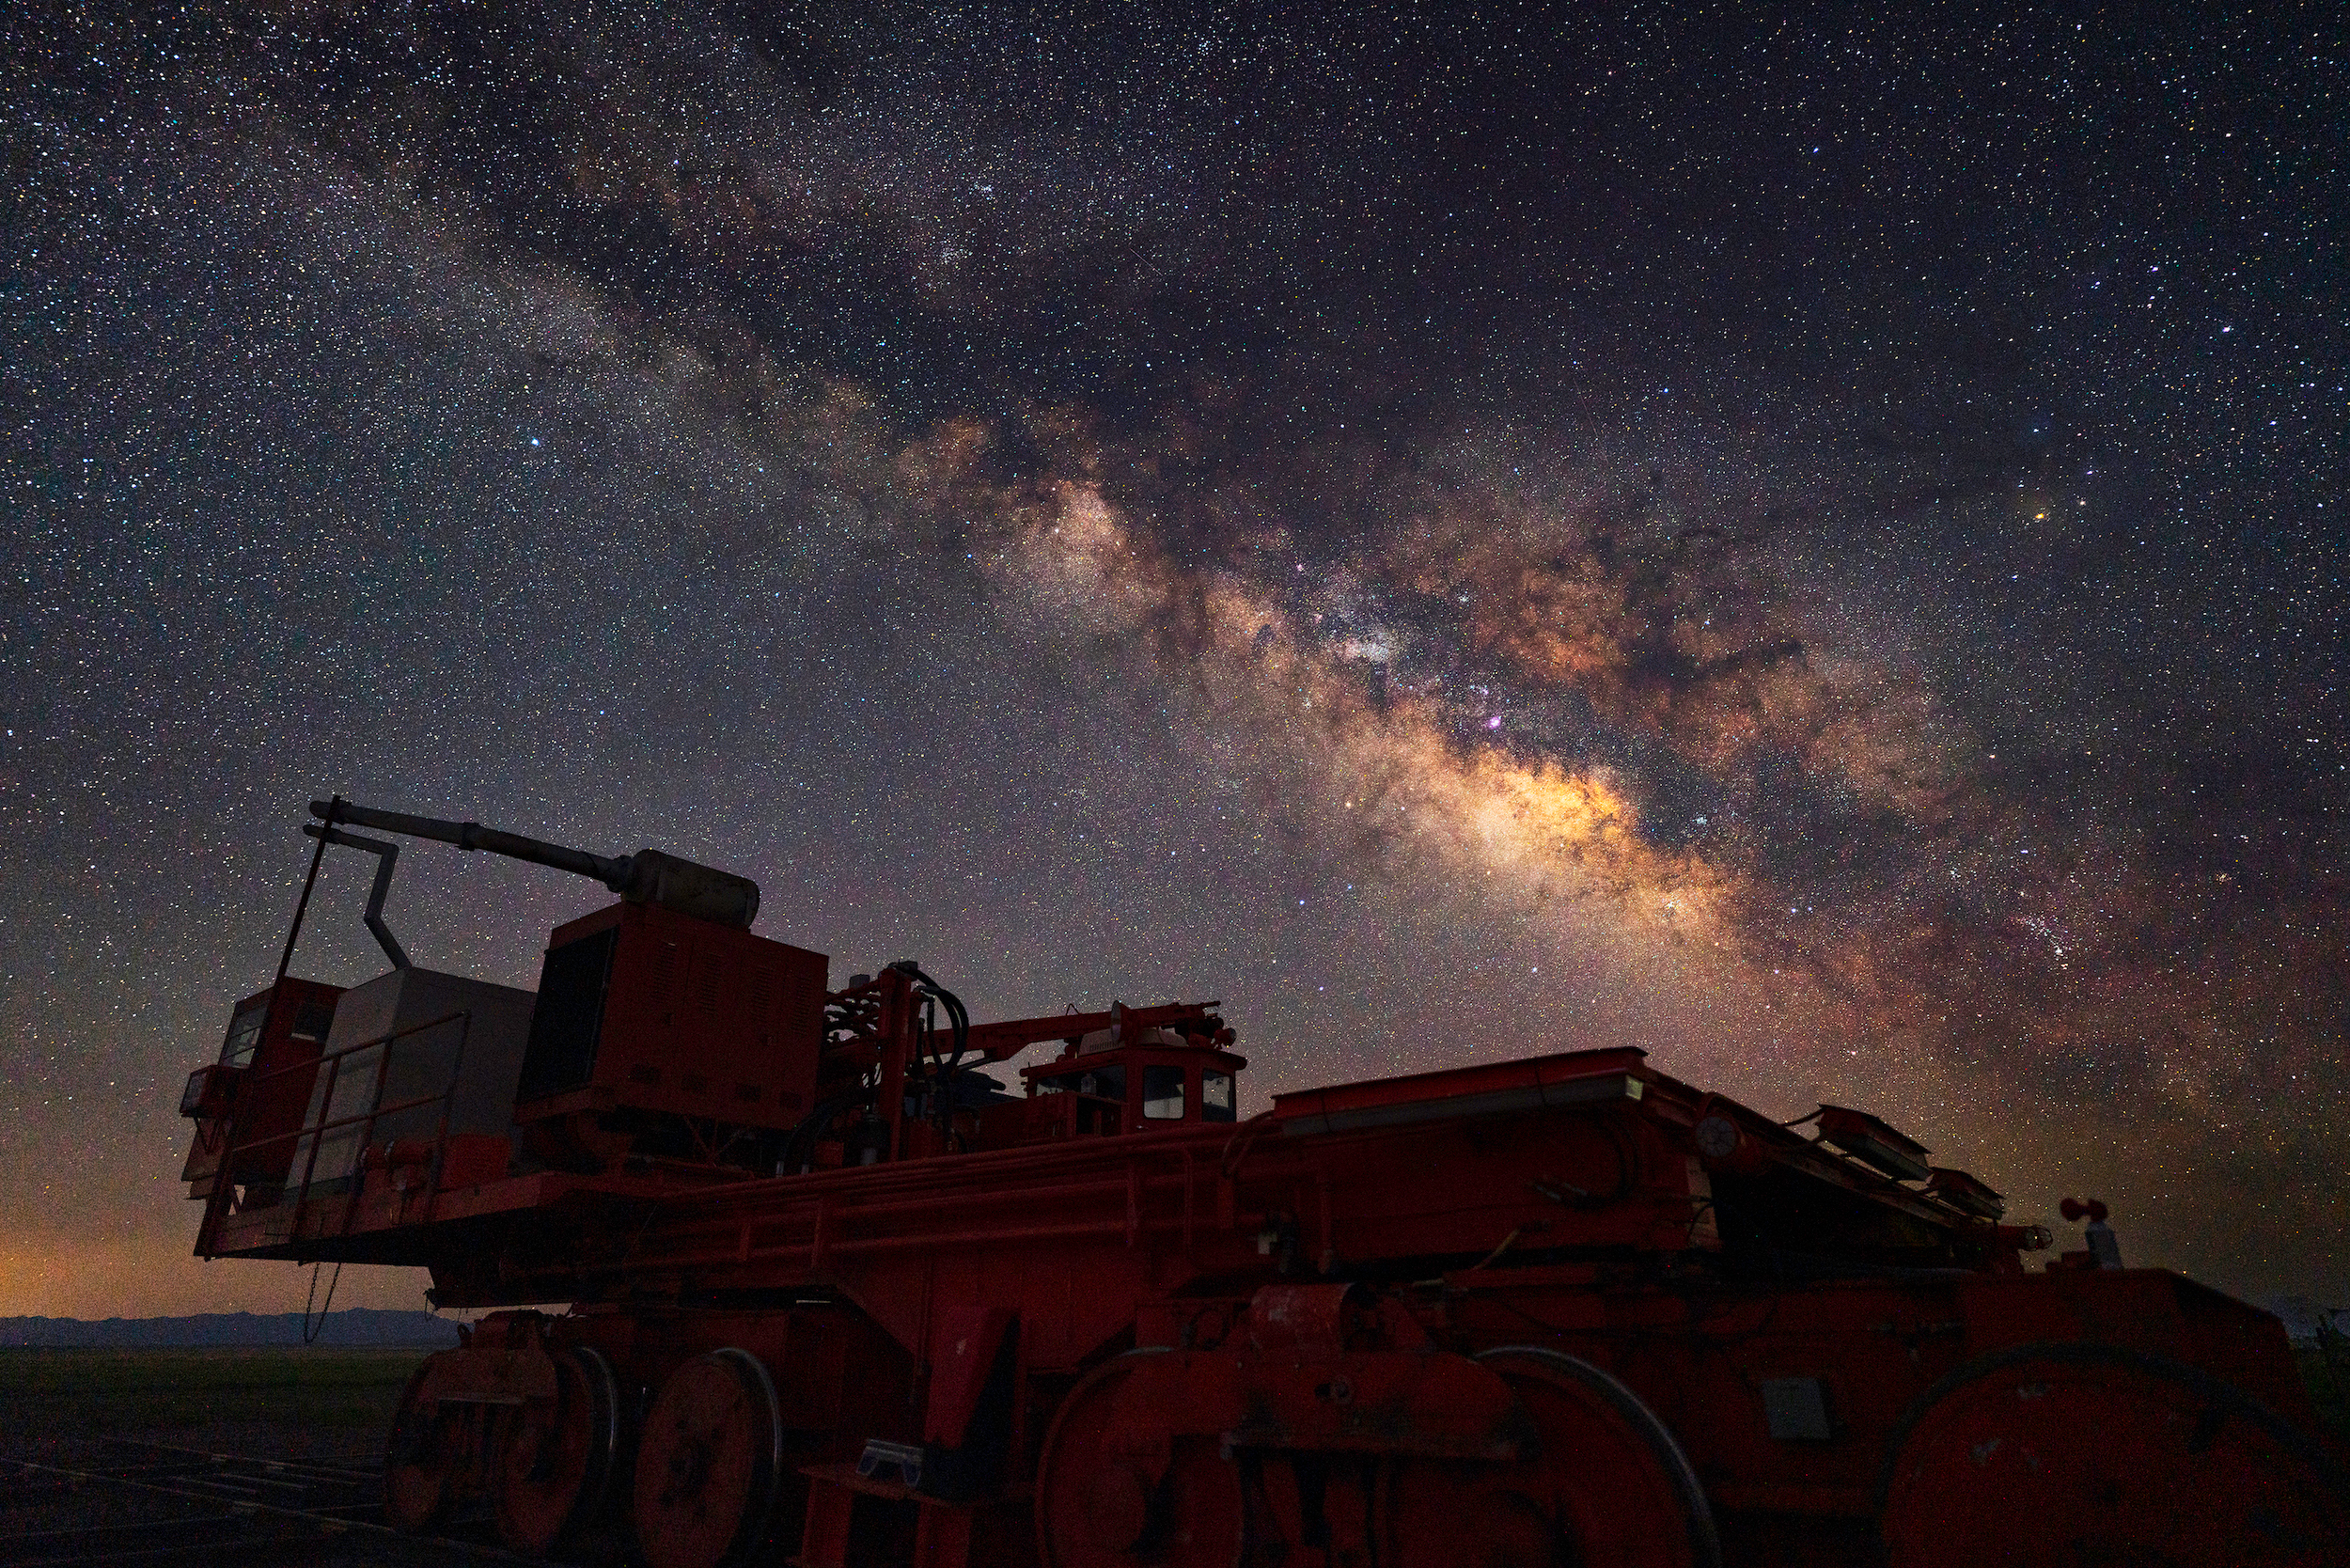

VLA's Transporter at Night

Photo taken by Jeff Hellerman as part of an astrophotography project with the National Radio Astronomy Observatory and the Very Large Array (VLA).

Credit: Jeff Hellerman, NRAO/AUI/NSF